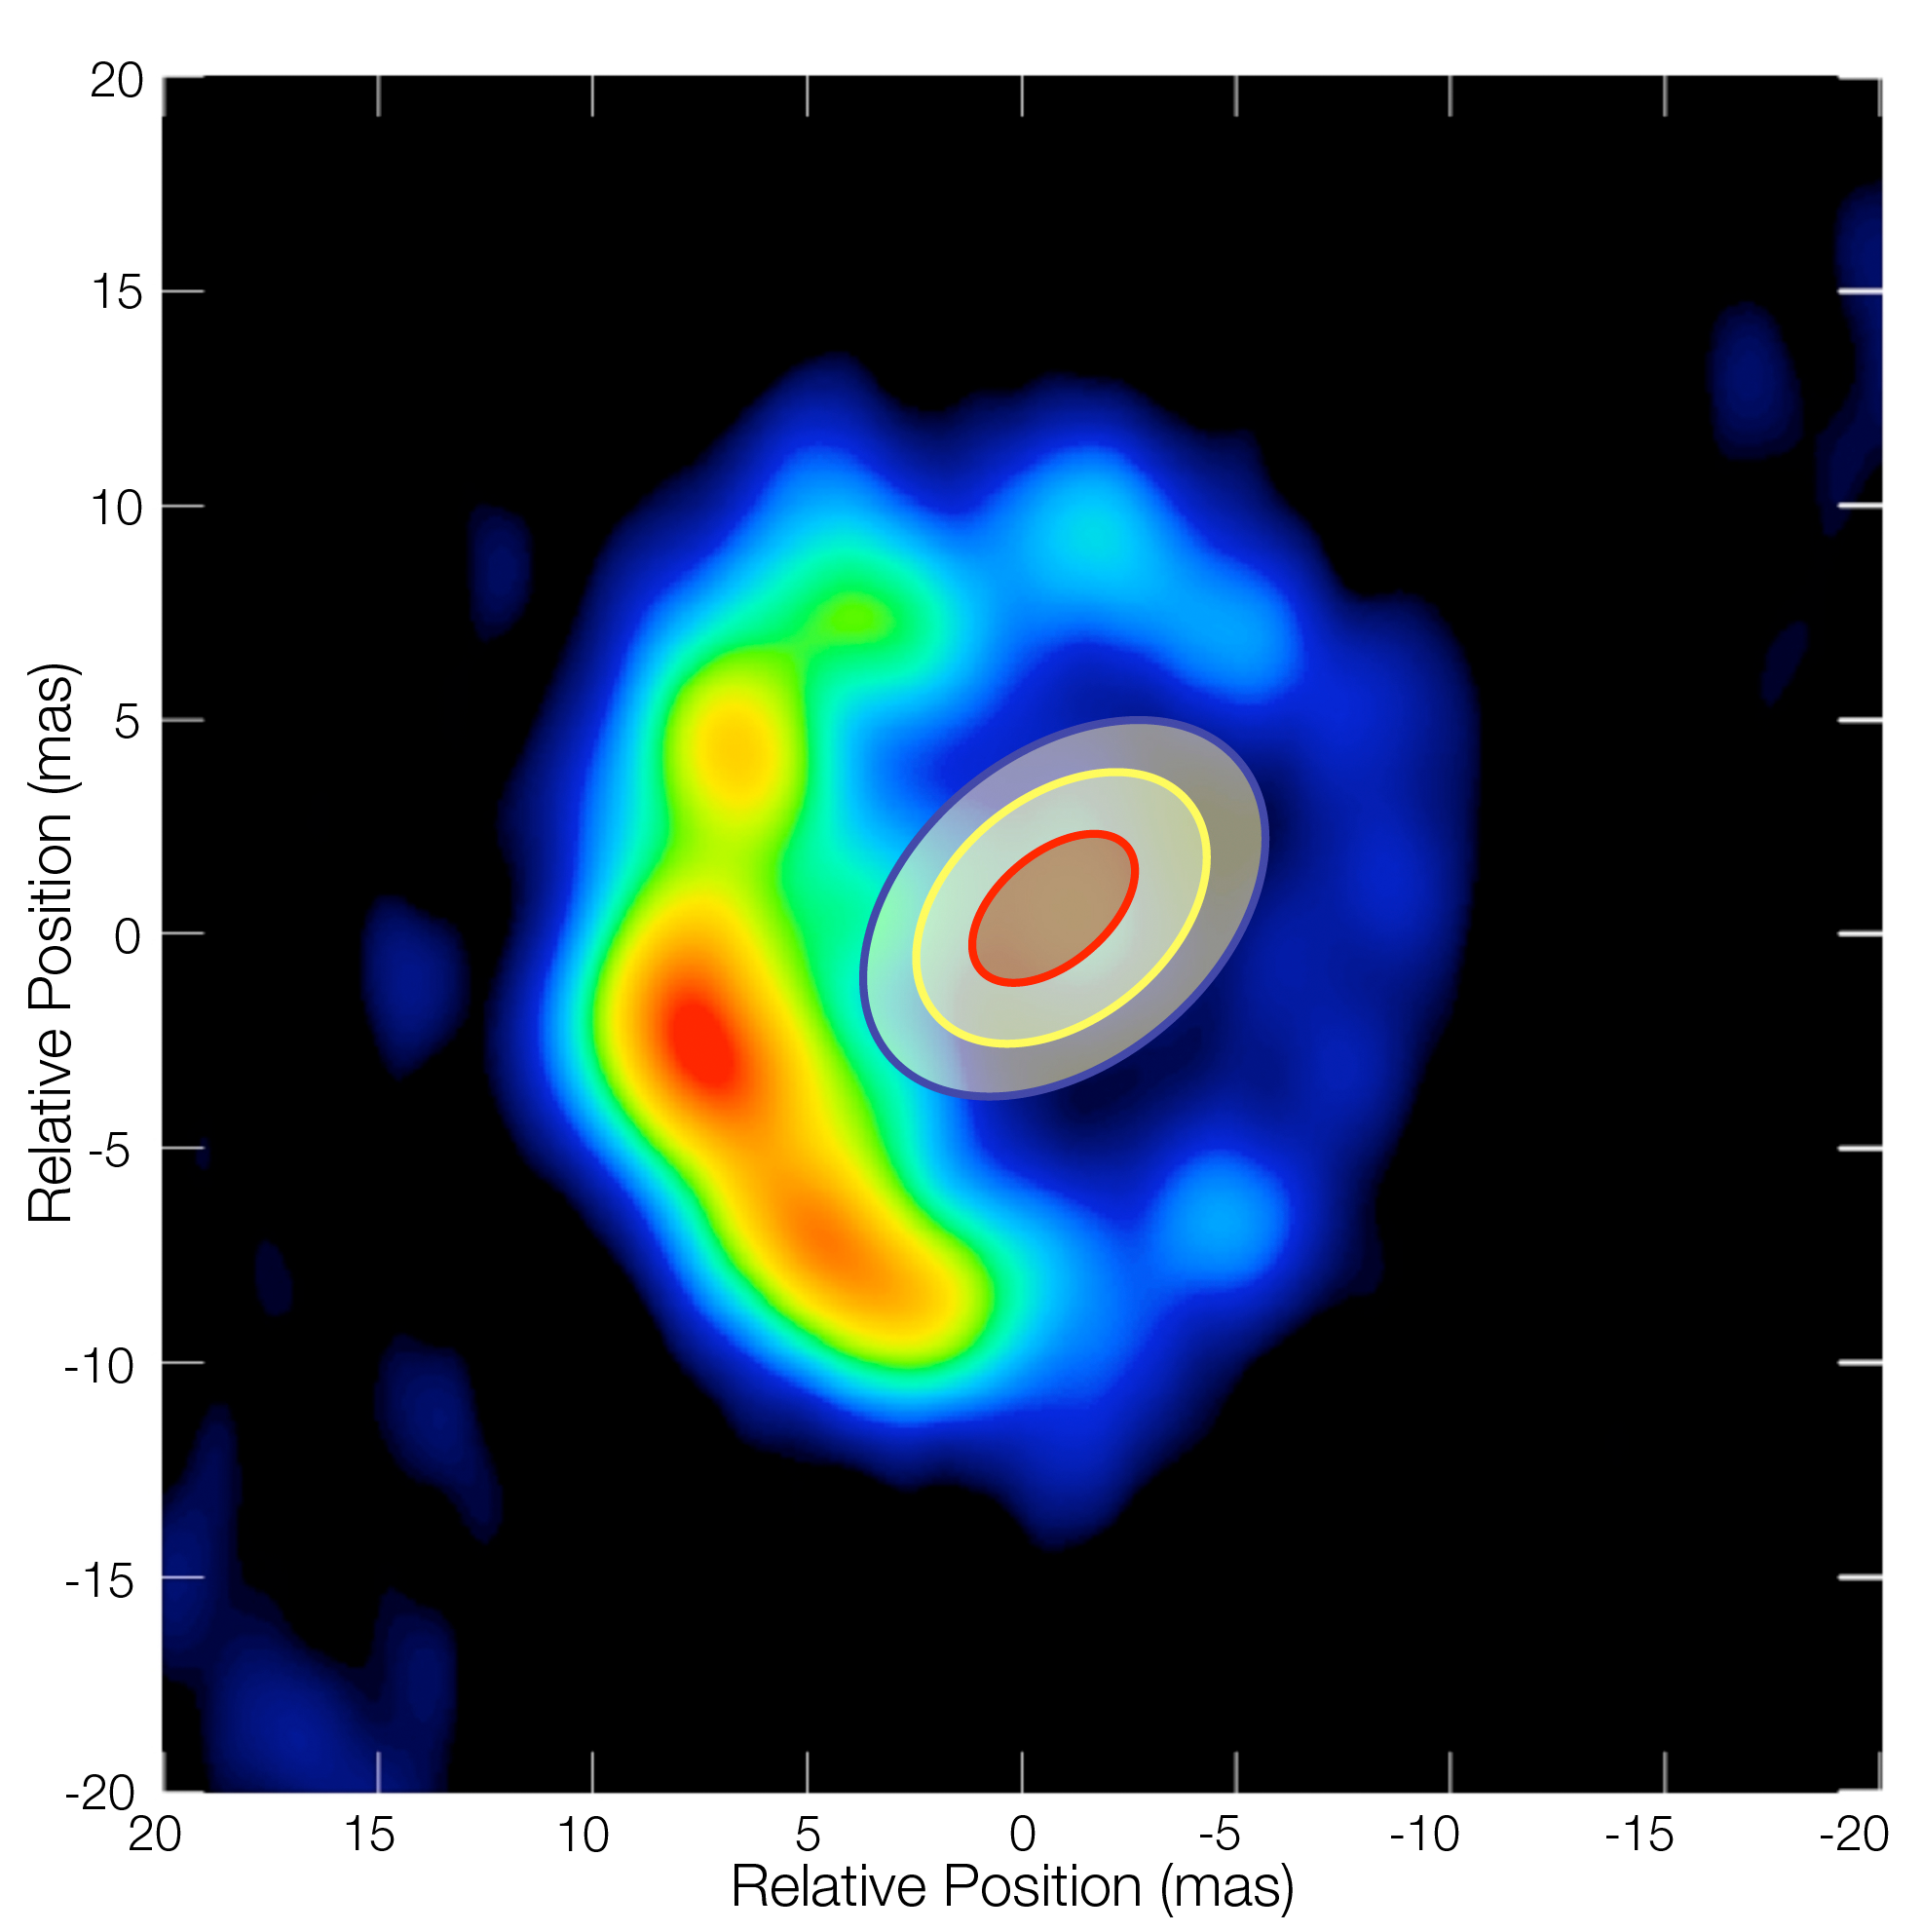

RS Ophiuchi in outburst

Radio map and VLTI measurements of the outburst of the binary system RS Ophiuchi. The characteristics dimensions measured with AMBER on the VLT Interferometer are shown as the blue, yellow and red lines - corresponding to different wavelengths. They are overplotted on a radio map of the same object obtained with the VLBA by O'Brien and colleagues. The VLTI data were obtained 5.5 days after the outburst, while the radio observations were done 13.8 days after the outburst. Clearly the material released by the outburst has been expanding.

Credit: ESO